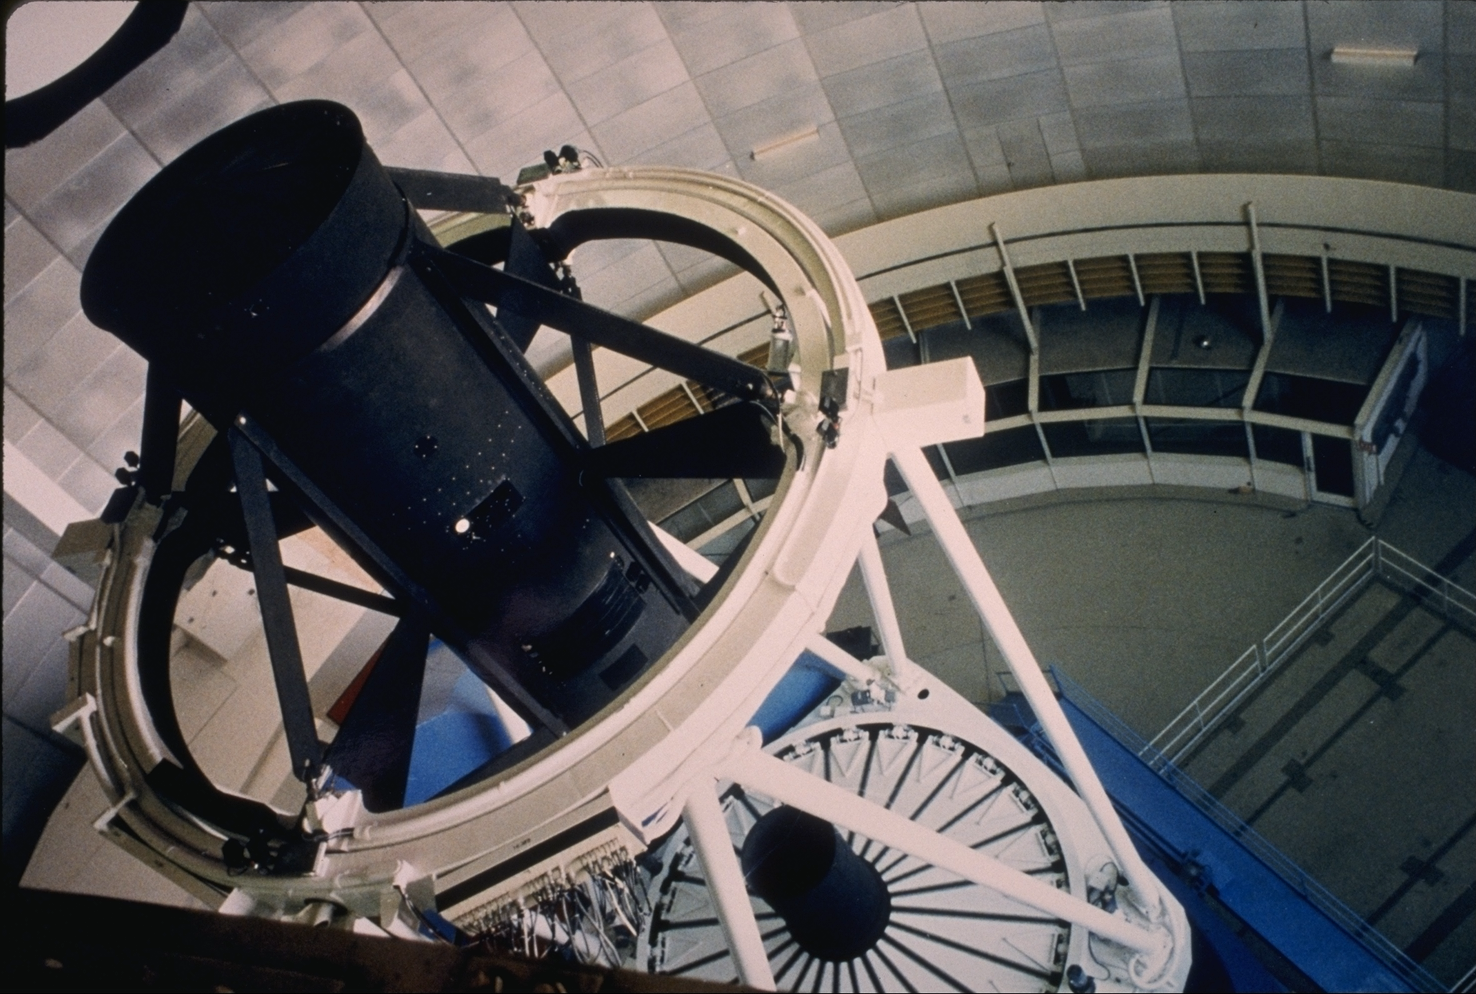

KPNO 4-meter Mayall telescope

The Mayall 4-meter telescope at the Kitt Peak National Observatory, near Tucson, Arizona, as seen from above. The primary mirror covers have been redesigned since this picture was taken (1986). Below the telescope can be seen the hatchway, through which large instruments, and even the primary mirror, can be lowered to or raised from the base of the building for work, shipment, or installation. The visitor gallery, from which public visitors and guided tours can look at the telescope without affecting the thermal environment in the telescope dome, is also visible at the dome floor level.

Credit: NOIRLab/NSF/AURA